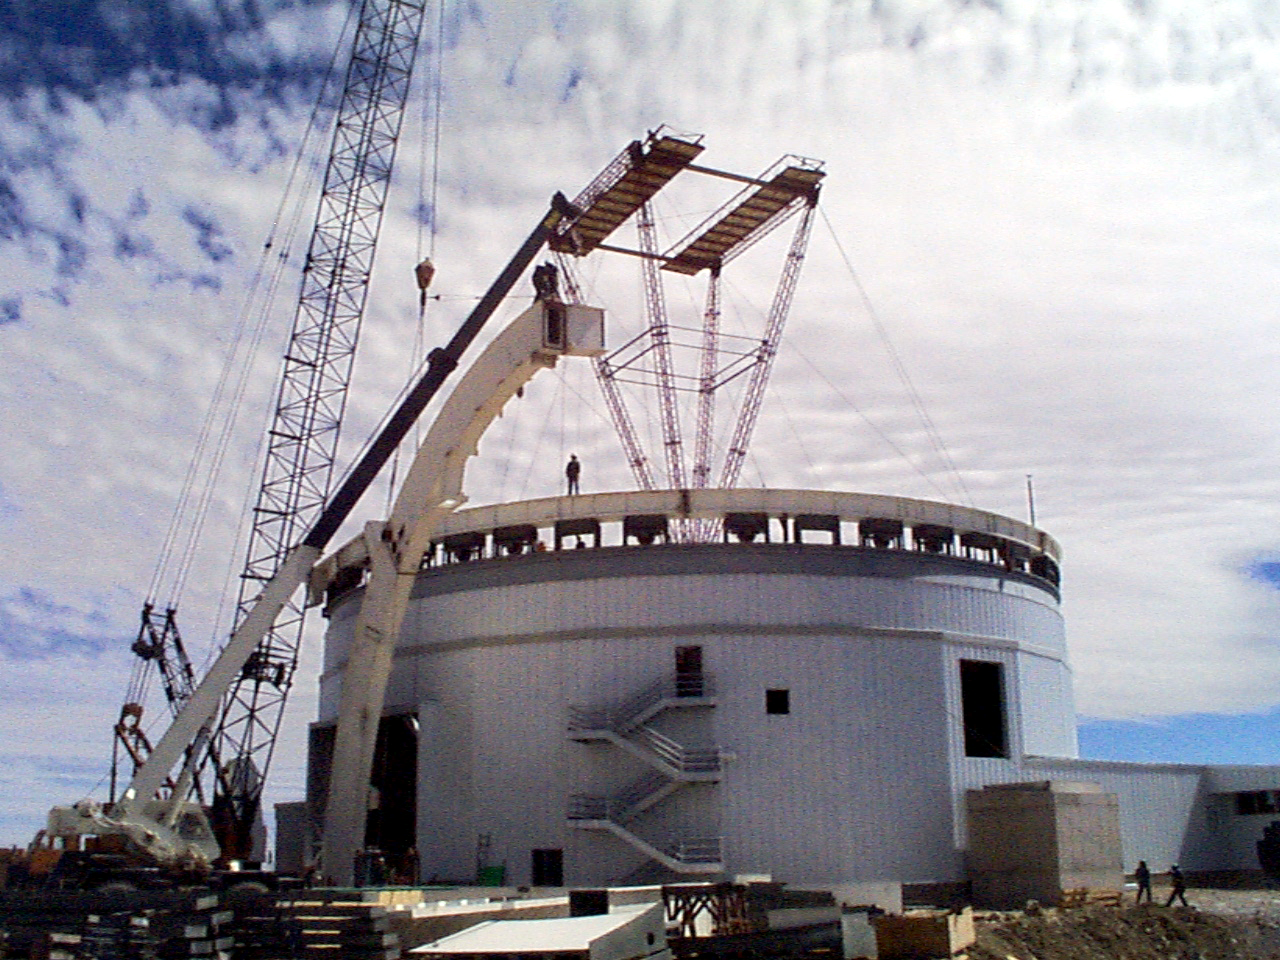

Gemini South, Cerro Pachon

Construction at Cerro Pachon, Chile. Site progress on February 7th, 1998, in preparation for the Gemini South 8-meter telescope. Taken by a digital camera on-site.

Credit: NOIRLab/NSF/AURA